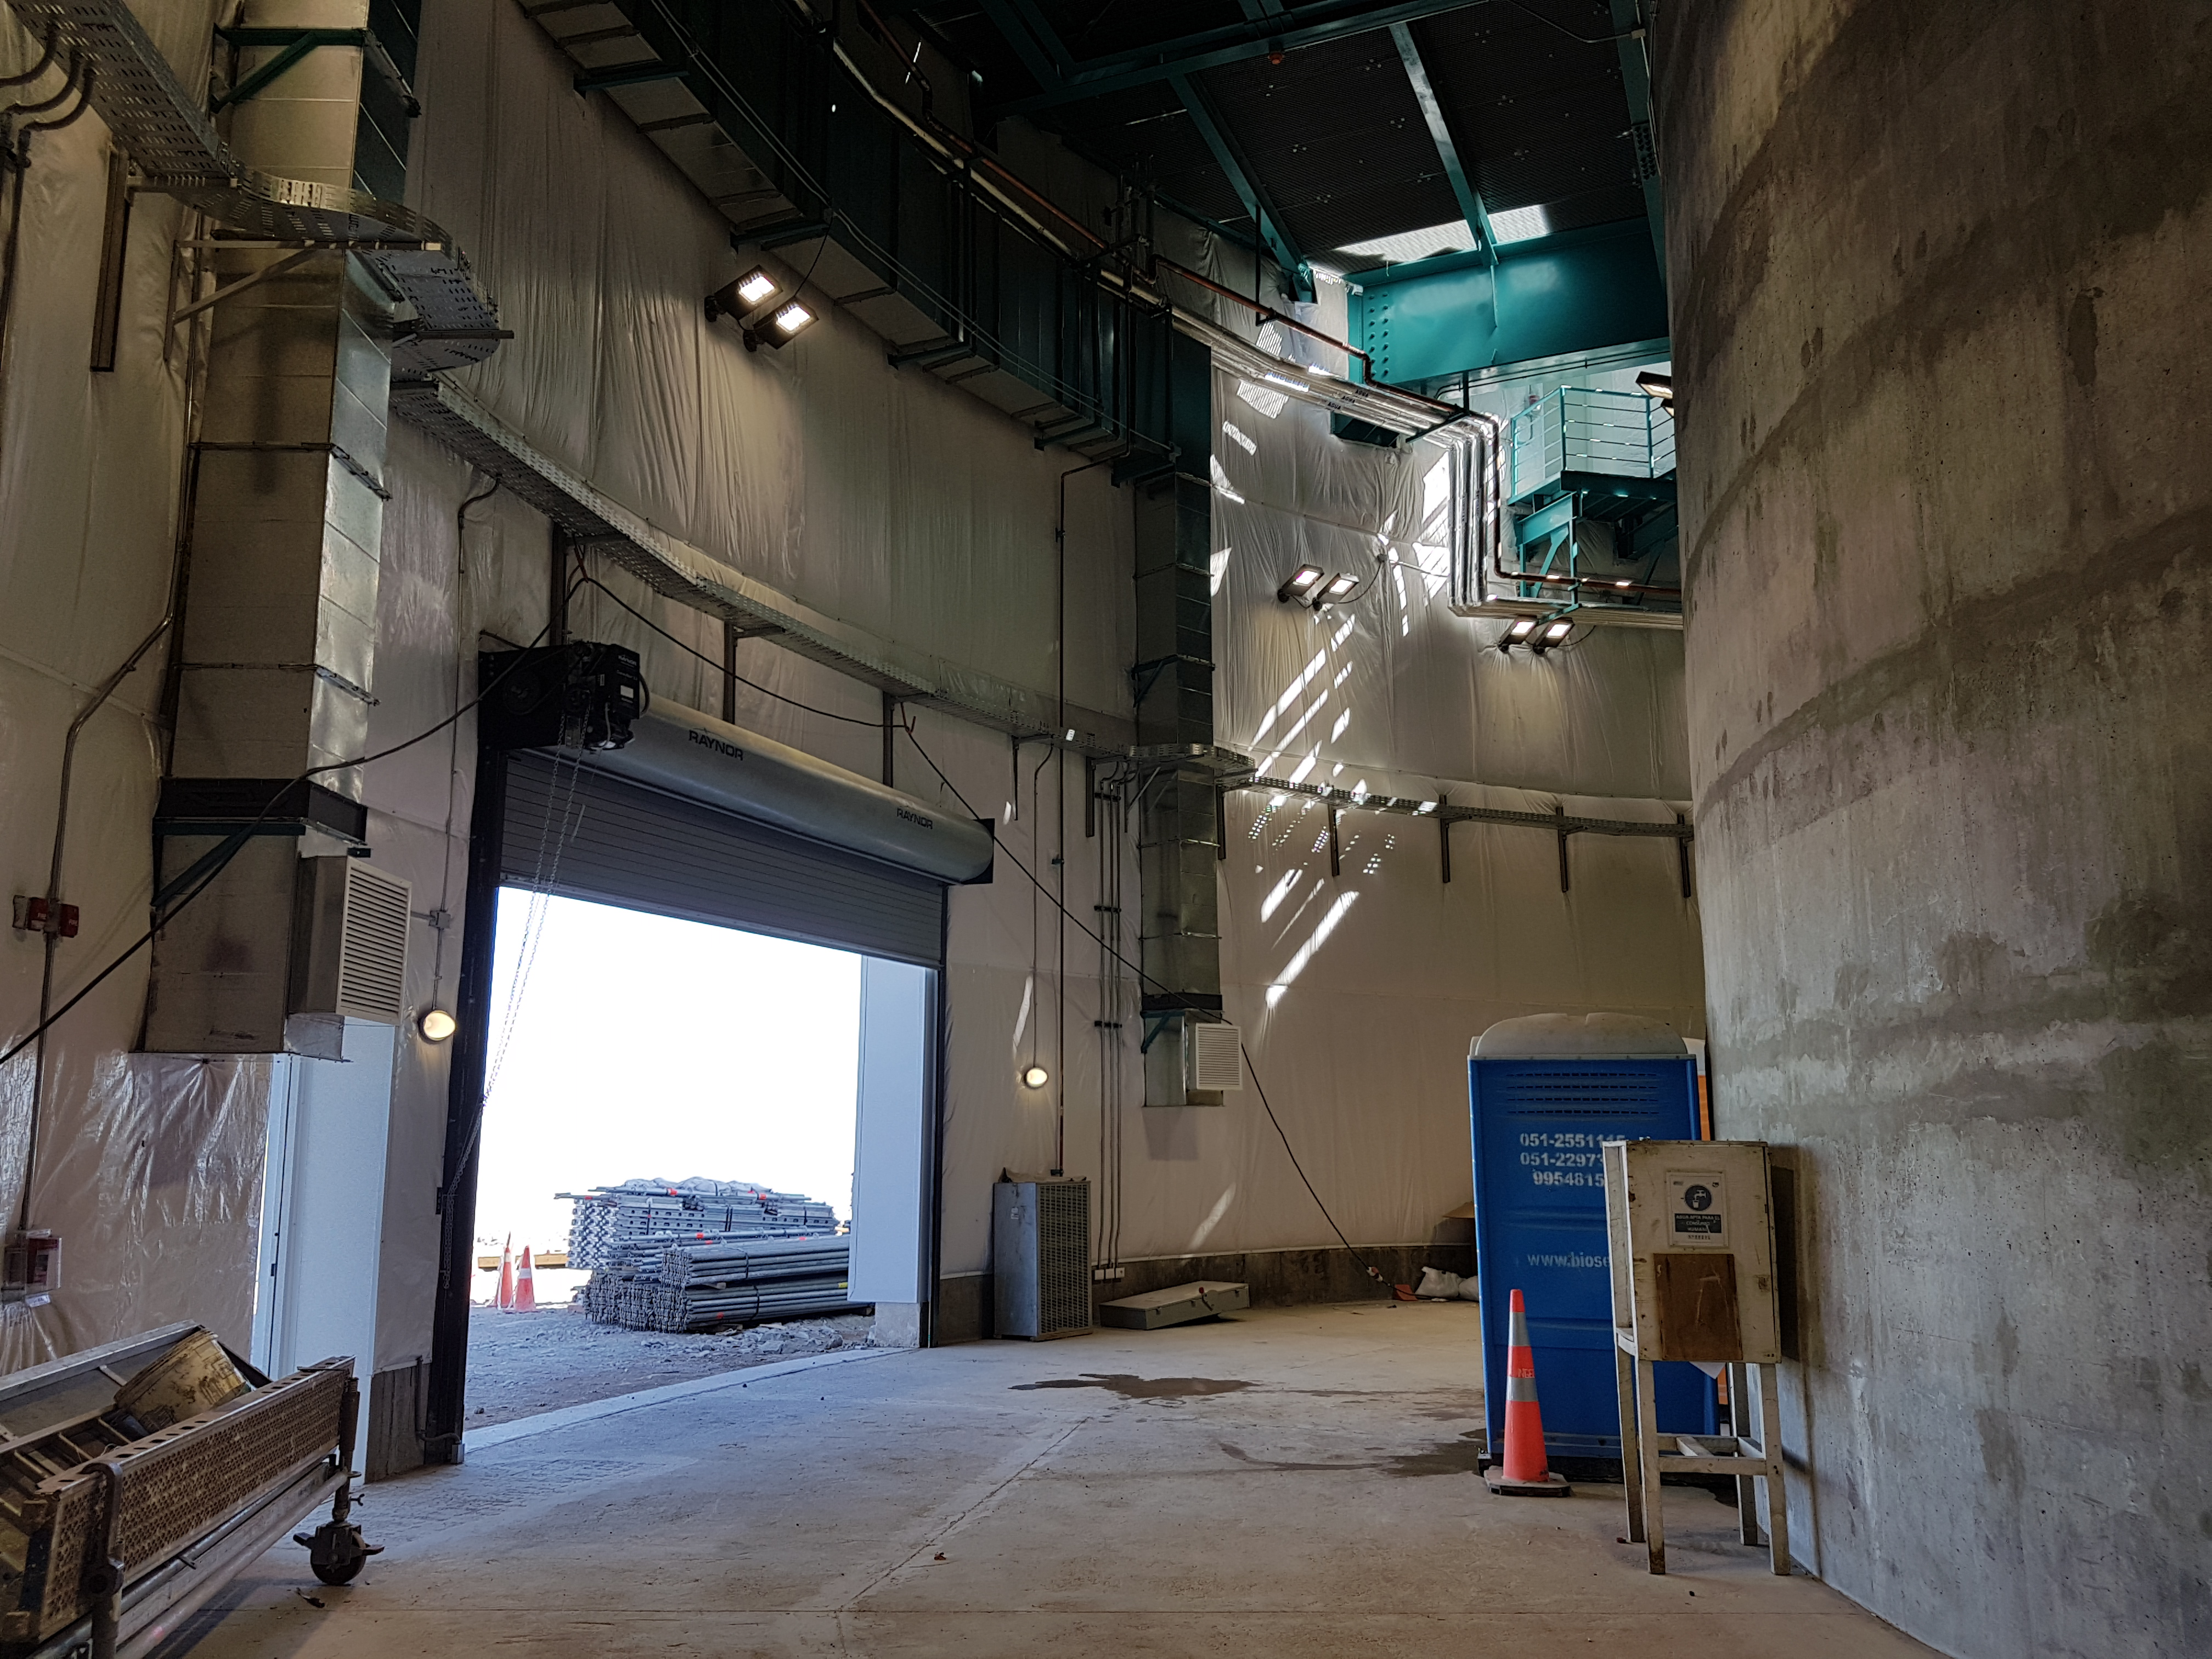

Summit Update. Besalco guarantee period

Summit site construction site status in April, 2018. General Contractor Besalco is completing punch list items.

Credit: Rubin Observatory/NSF/AURA